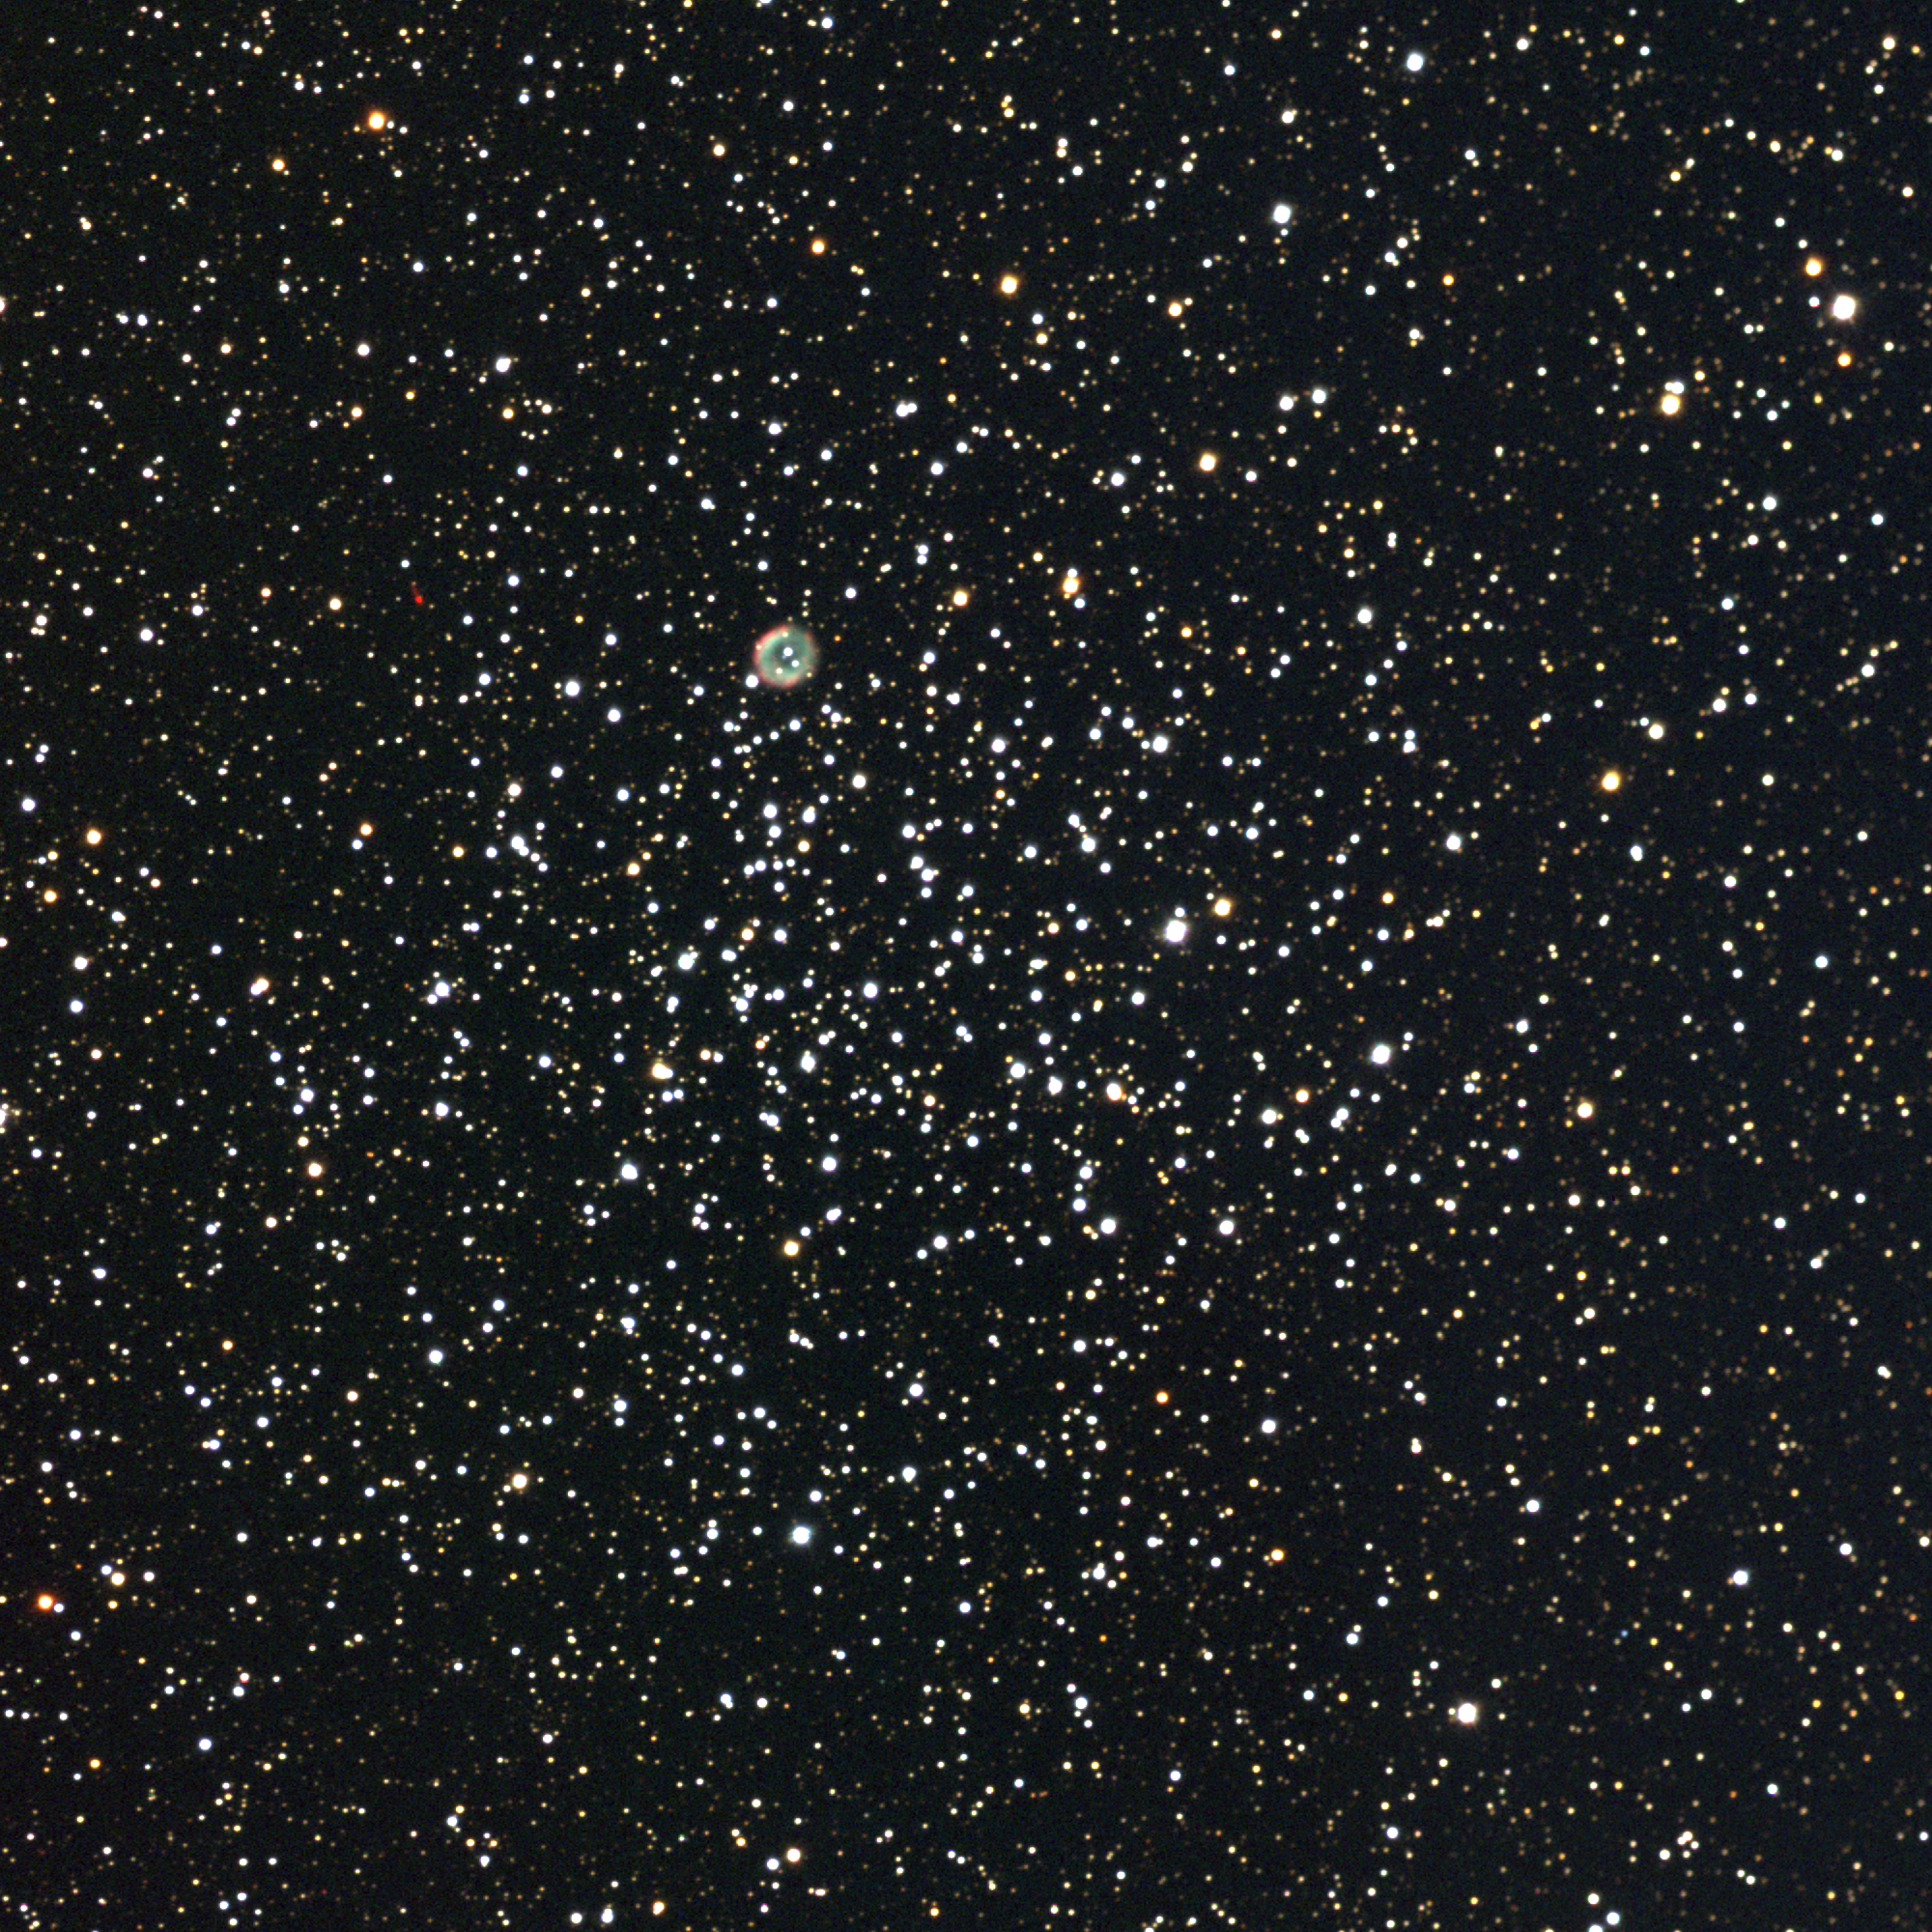

M46, NGC 2437

M46 is a rich open star cluster in the constellation Puppis. Within a diameter of 28 arc minutes, or about 30 light-years at its distance of 5400 light-years, M46 contains over 150 bright stars and a total population perhaps over 500. M46 is probably around 300 million years old. It is also noteworthy for the presence of the planetary nebula NGC2438 on its northern edge (up and left of center). NGC2438 is almost certainly not physically associated with M46 due to is probable evolutionary history, its significantly diffferent velocity, and a distance estimate only a little more than half the distance to M46. There is also an interesting extremely red object to the east (left) of the planetary. This is not a camera flaw, but a bipolar protoplanetary nebula with the sonorous name OH231.8+4.2 (also IRAS 07399-1435, but that doesn't sound as good). It is also in the foreground, even closer to us than is NGC2438. This rather complex, somewhat controversial, object contains two expanding lobes showing both emission and reflection nebulosity. Most of this nebular material was ejected from a central star during its evolution through the asymptotic giant branch. It's also a very interesting object to observe at infrared wavelengths. This approximately true-color image was created from eleven images taken in the BVR pass-bands at the Burrell Schmidt telescope of Case Western Reserve University's Warner and Swasey Observatory. The Burrell Schmidt is located on Kitt Peak, near Tucson, Arizona. The images were taken in September 1997.

Credit: N.A.Sharp/NOIRLab/NSF/AURA